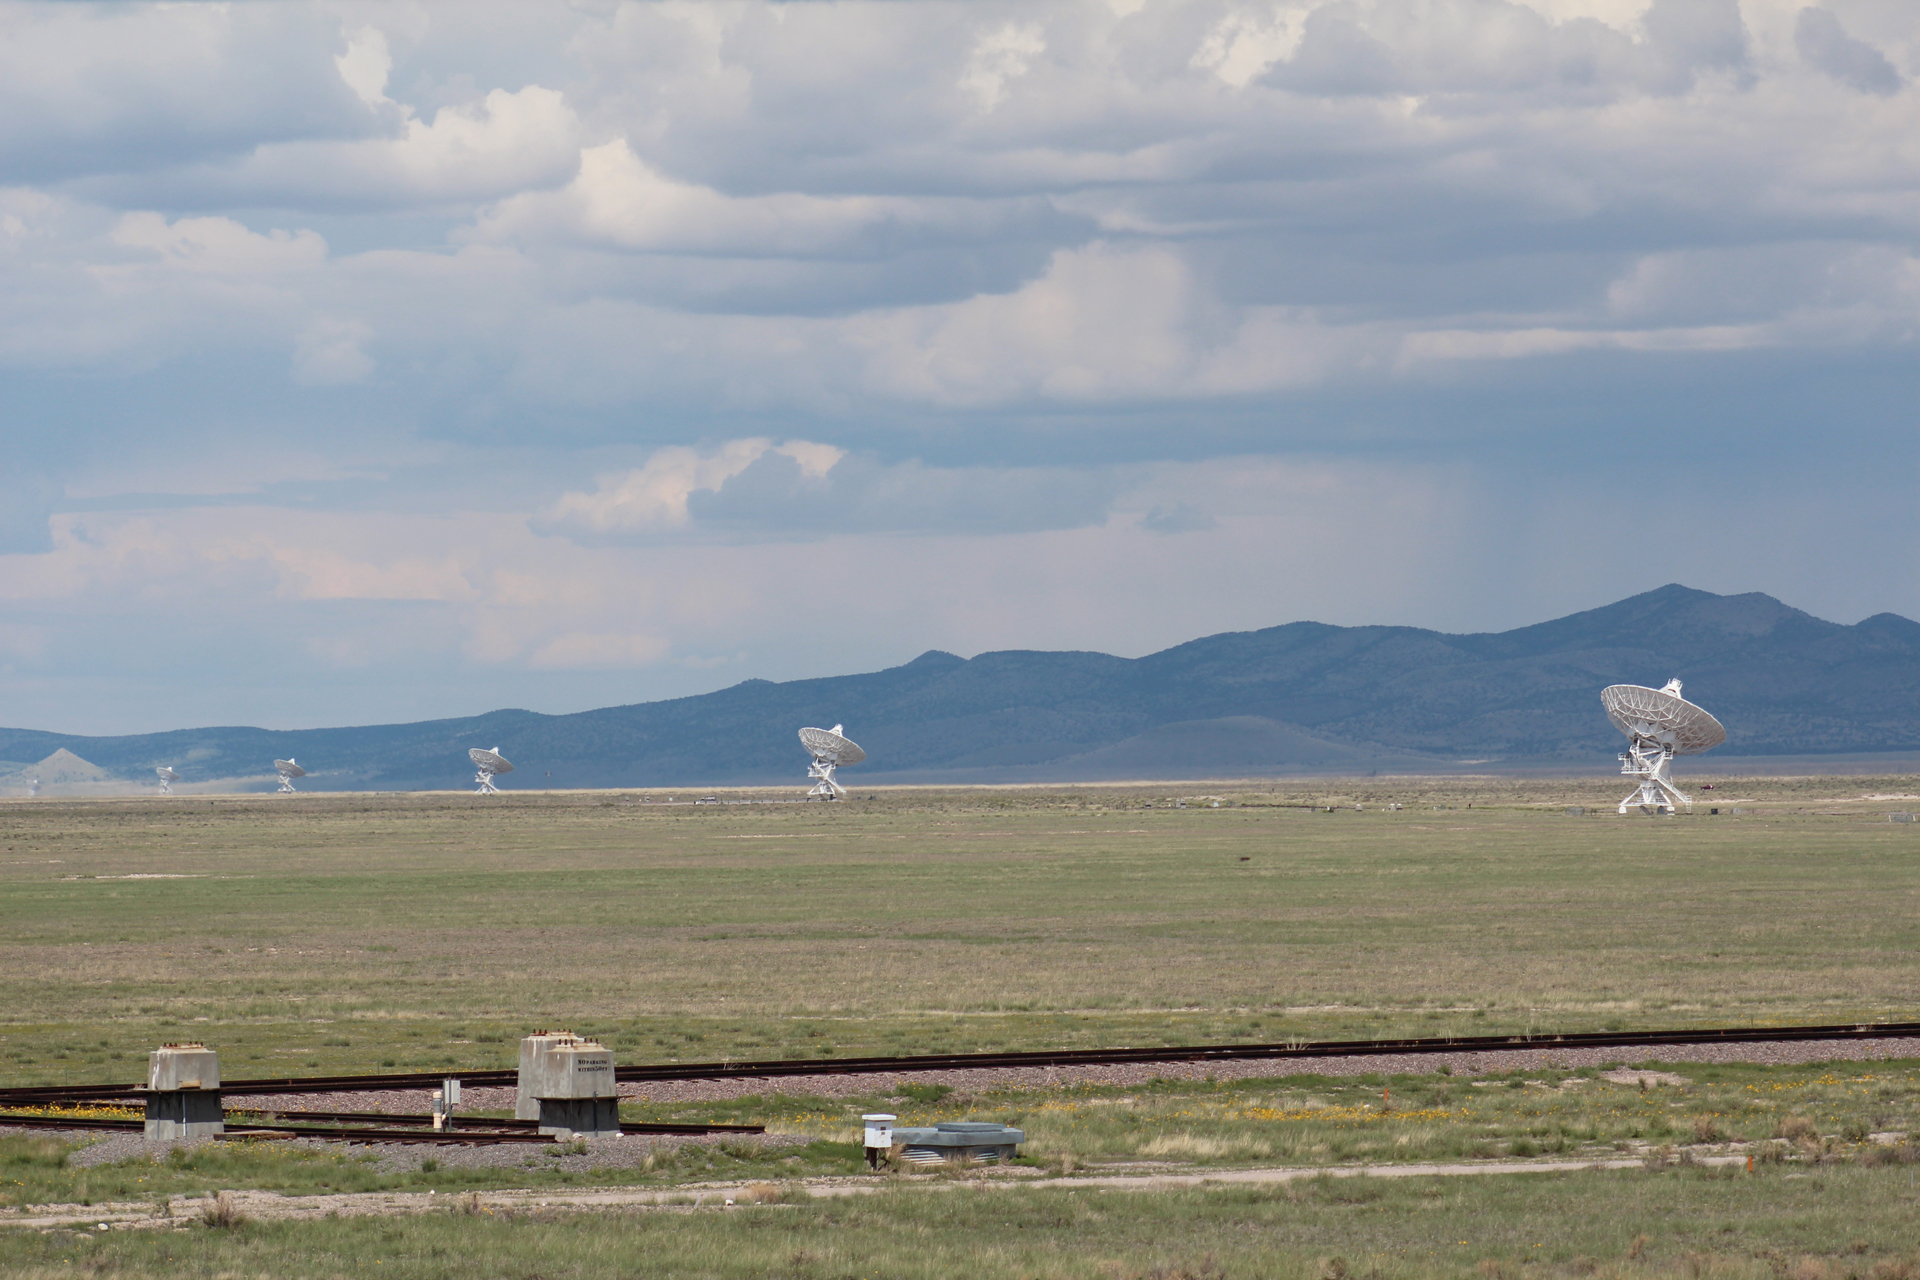

VLA in A Configuration

In its largest configuration (A), the Very Large Array radio antennas span over 22 miles across the Plains of San Augustin. Separating the antennas by such long distances gives the VLA a zoom-lens feature, bringing smaller details of radio objects into focus.

Credit: T. Burchell, NRAO/AUI/NSF